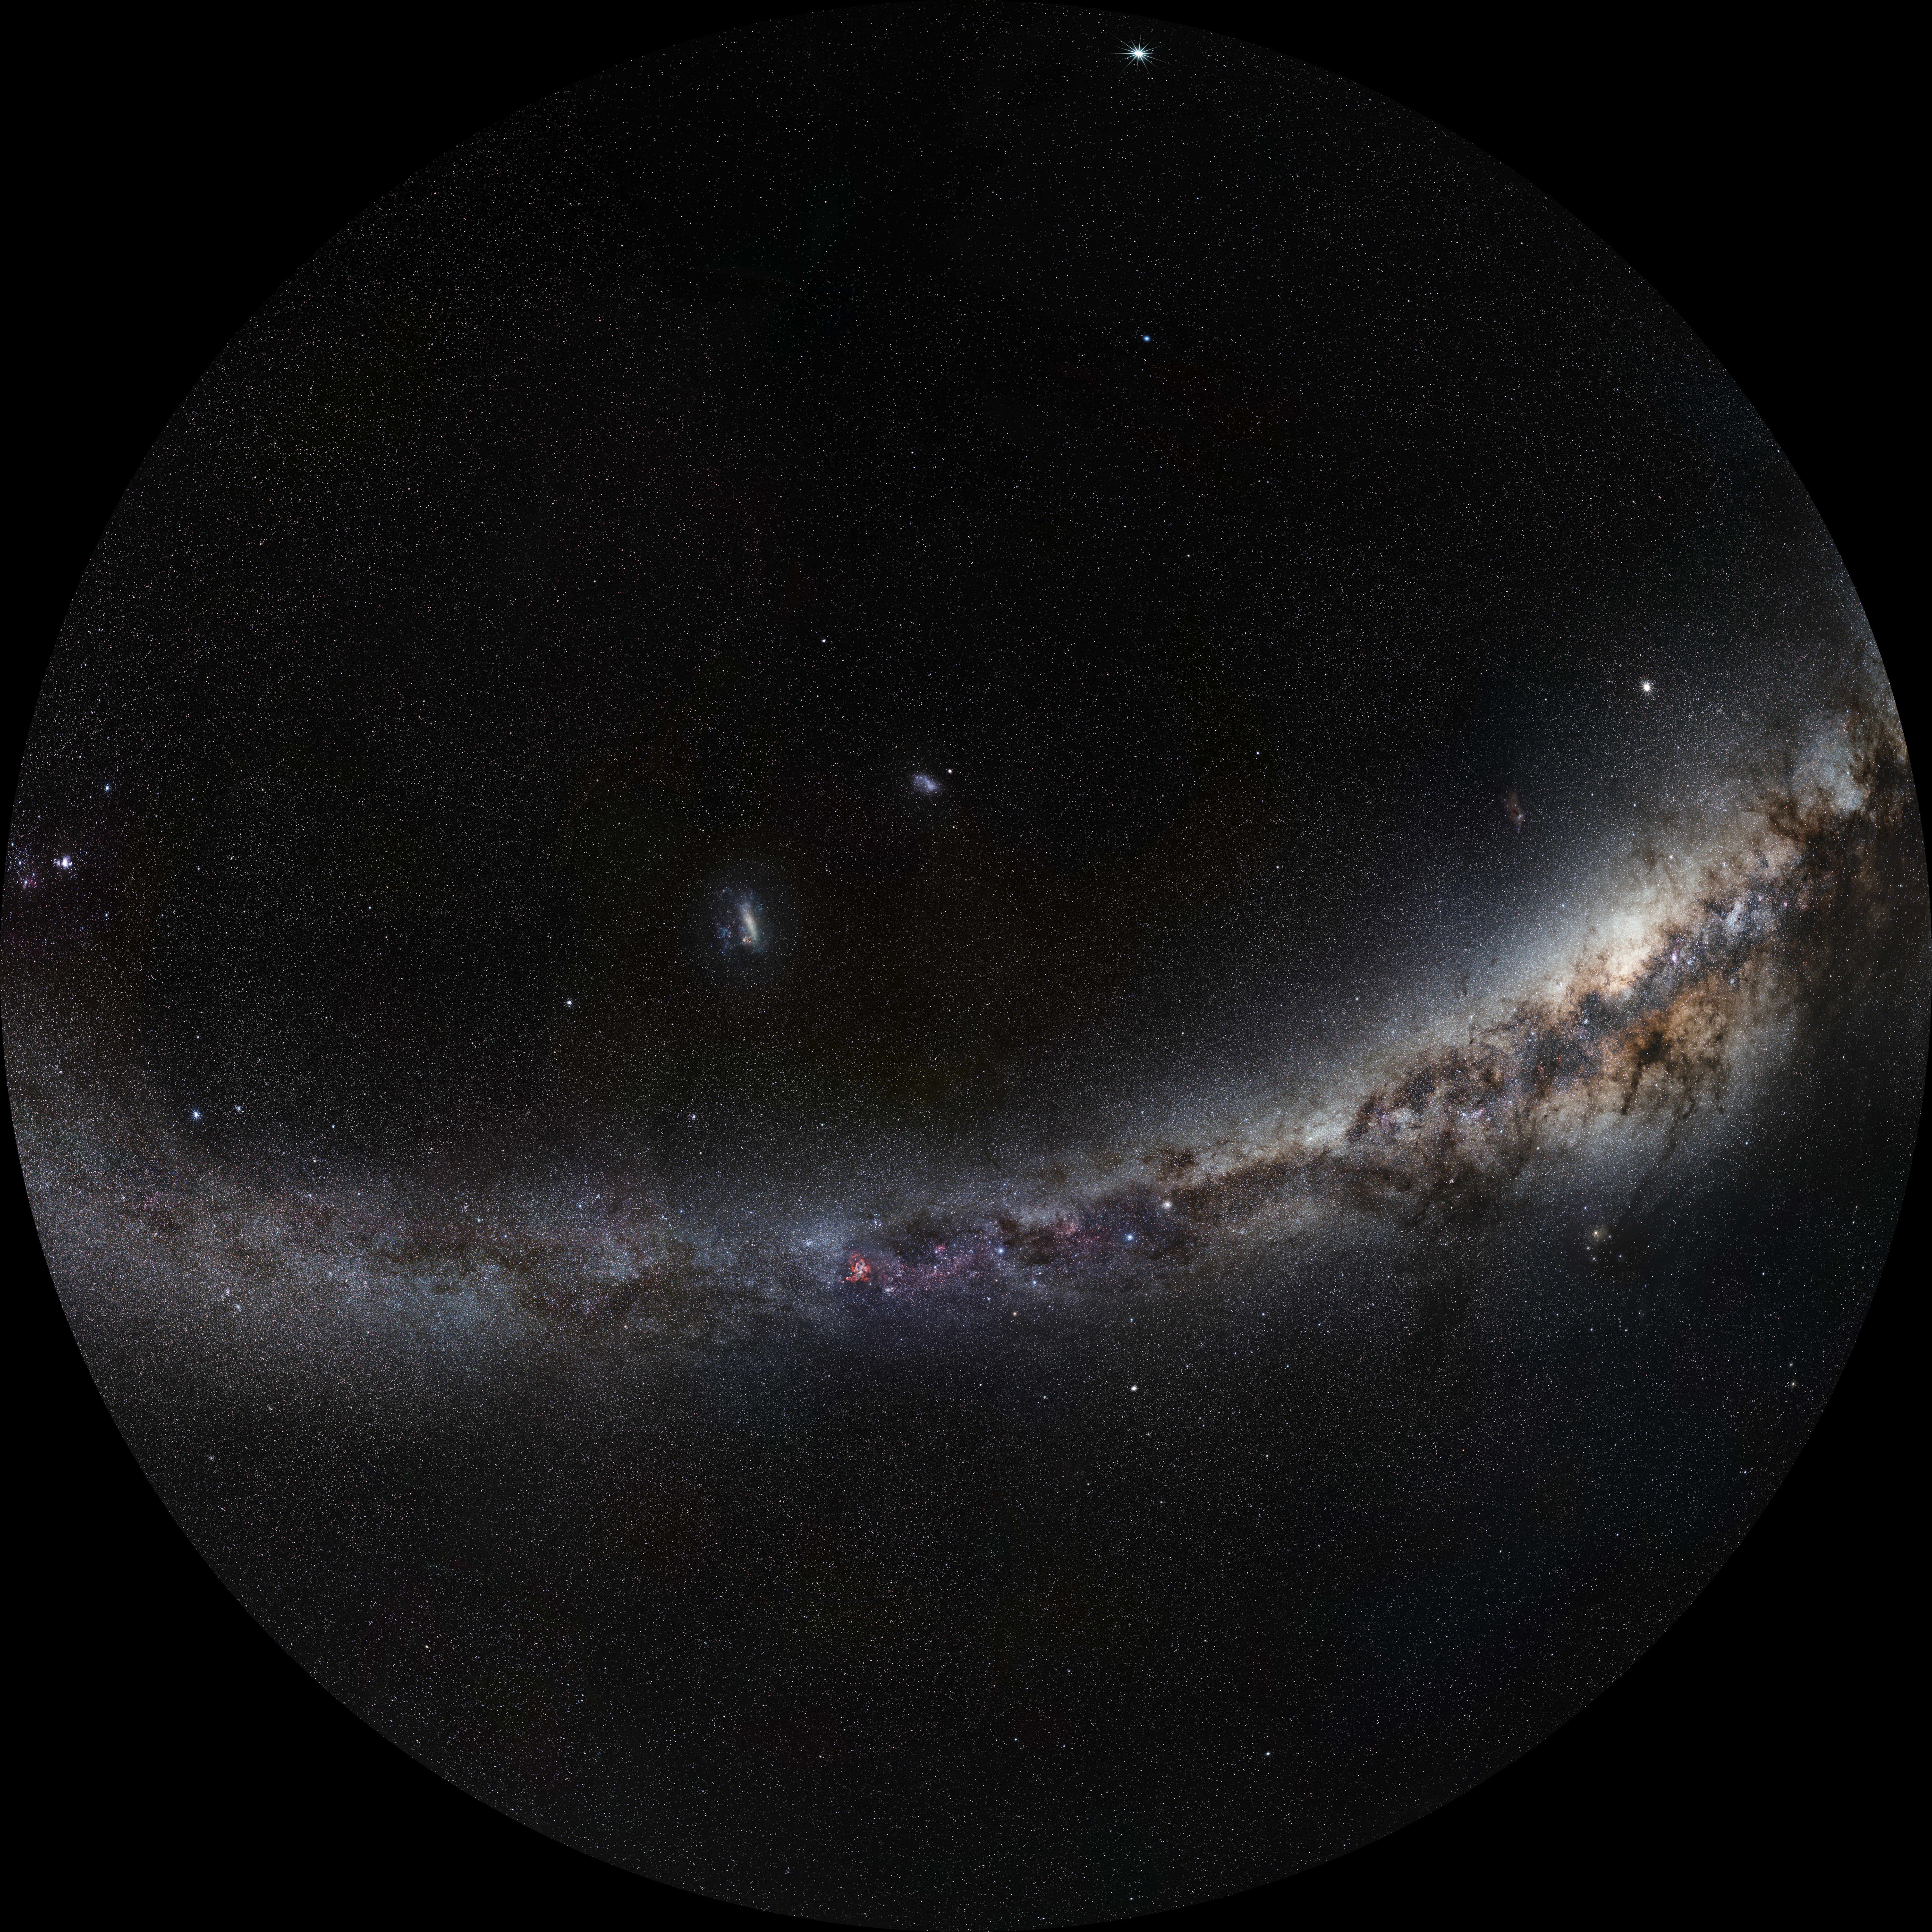

Fish-eye view of the Southern Sky

Fish-eye view of the Southern Sky with constellations marked. This background photo of the sky was taken by ESO Photo Ambassador Serge Brunier.

Credit: ESO/S. Brunier